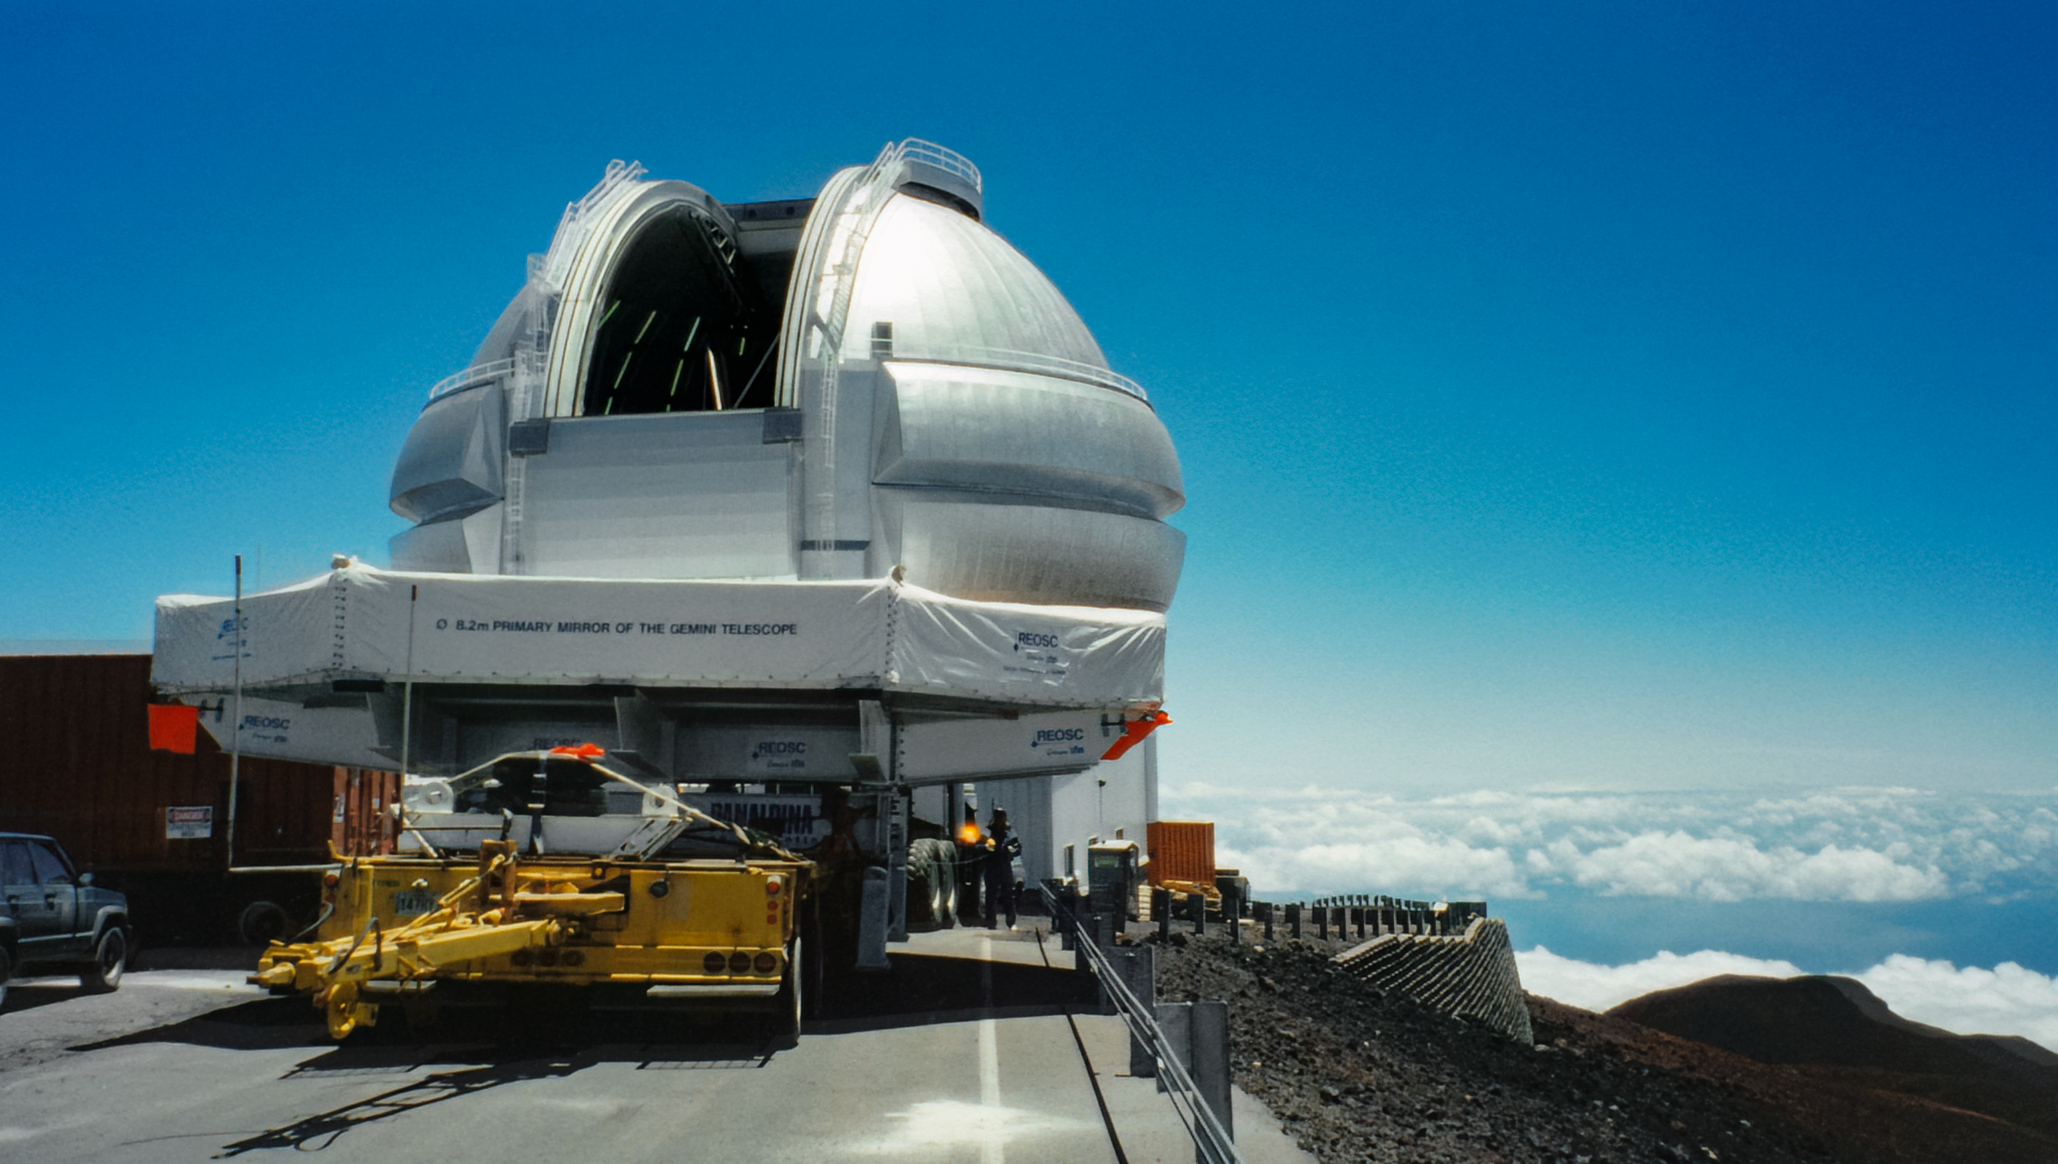

Gemini North Mirror Arrives

Gemini North's primary mirror arrives at the telescope at the summit of Maunakea.

Credit: International Gemini Observatory/NOIRLab/NSF/AURA